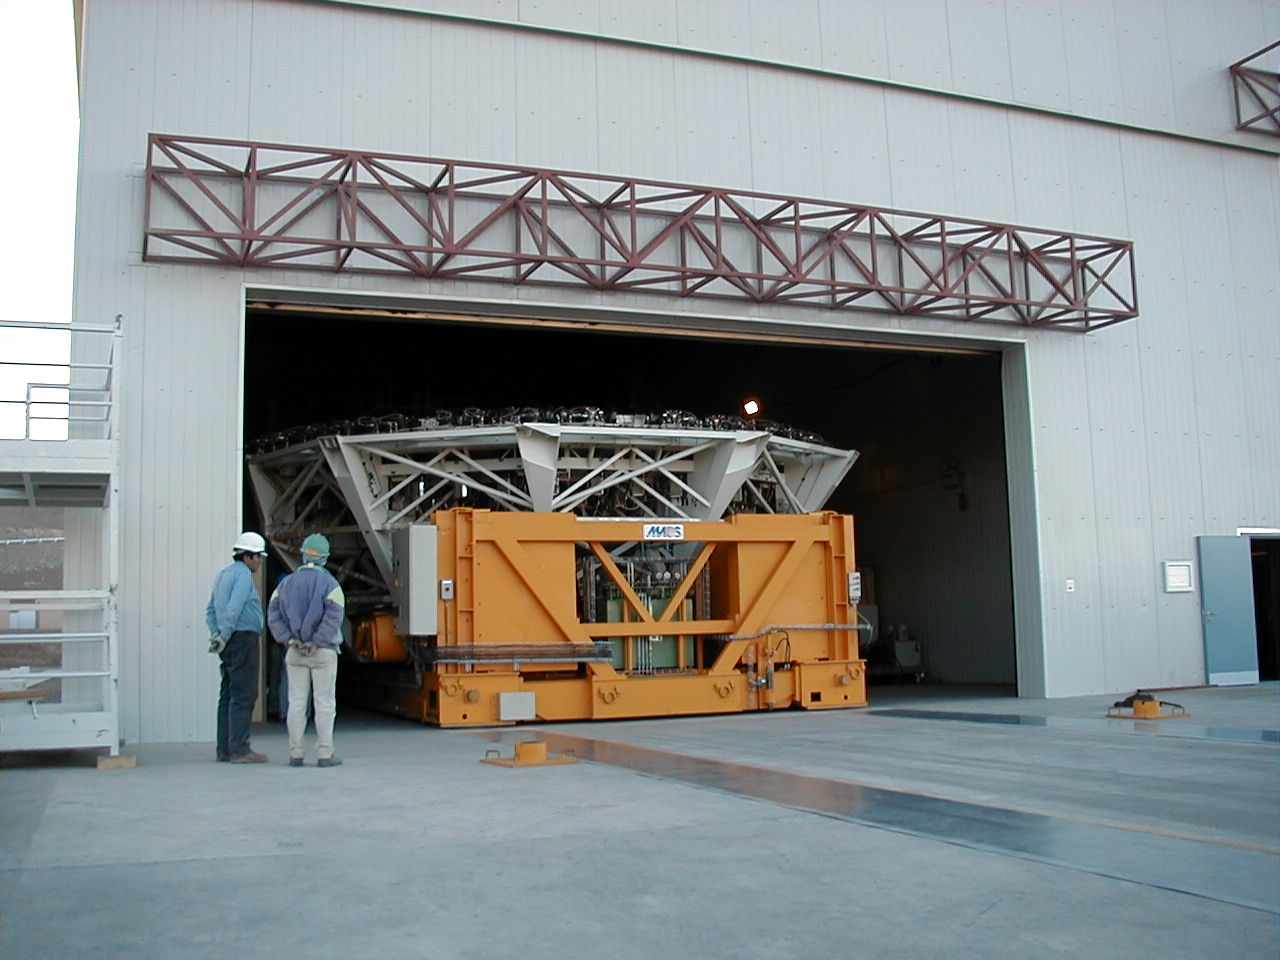

M1 cell

The third M1 Cell with a dummy concrete mirror leaves the Mirror Maintenance Building near the Base Camp, on its way to installation at the third VLT Unit Telescope (MELIPAL).

Credit: ESO